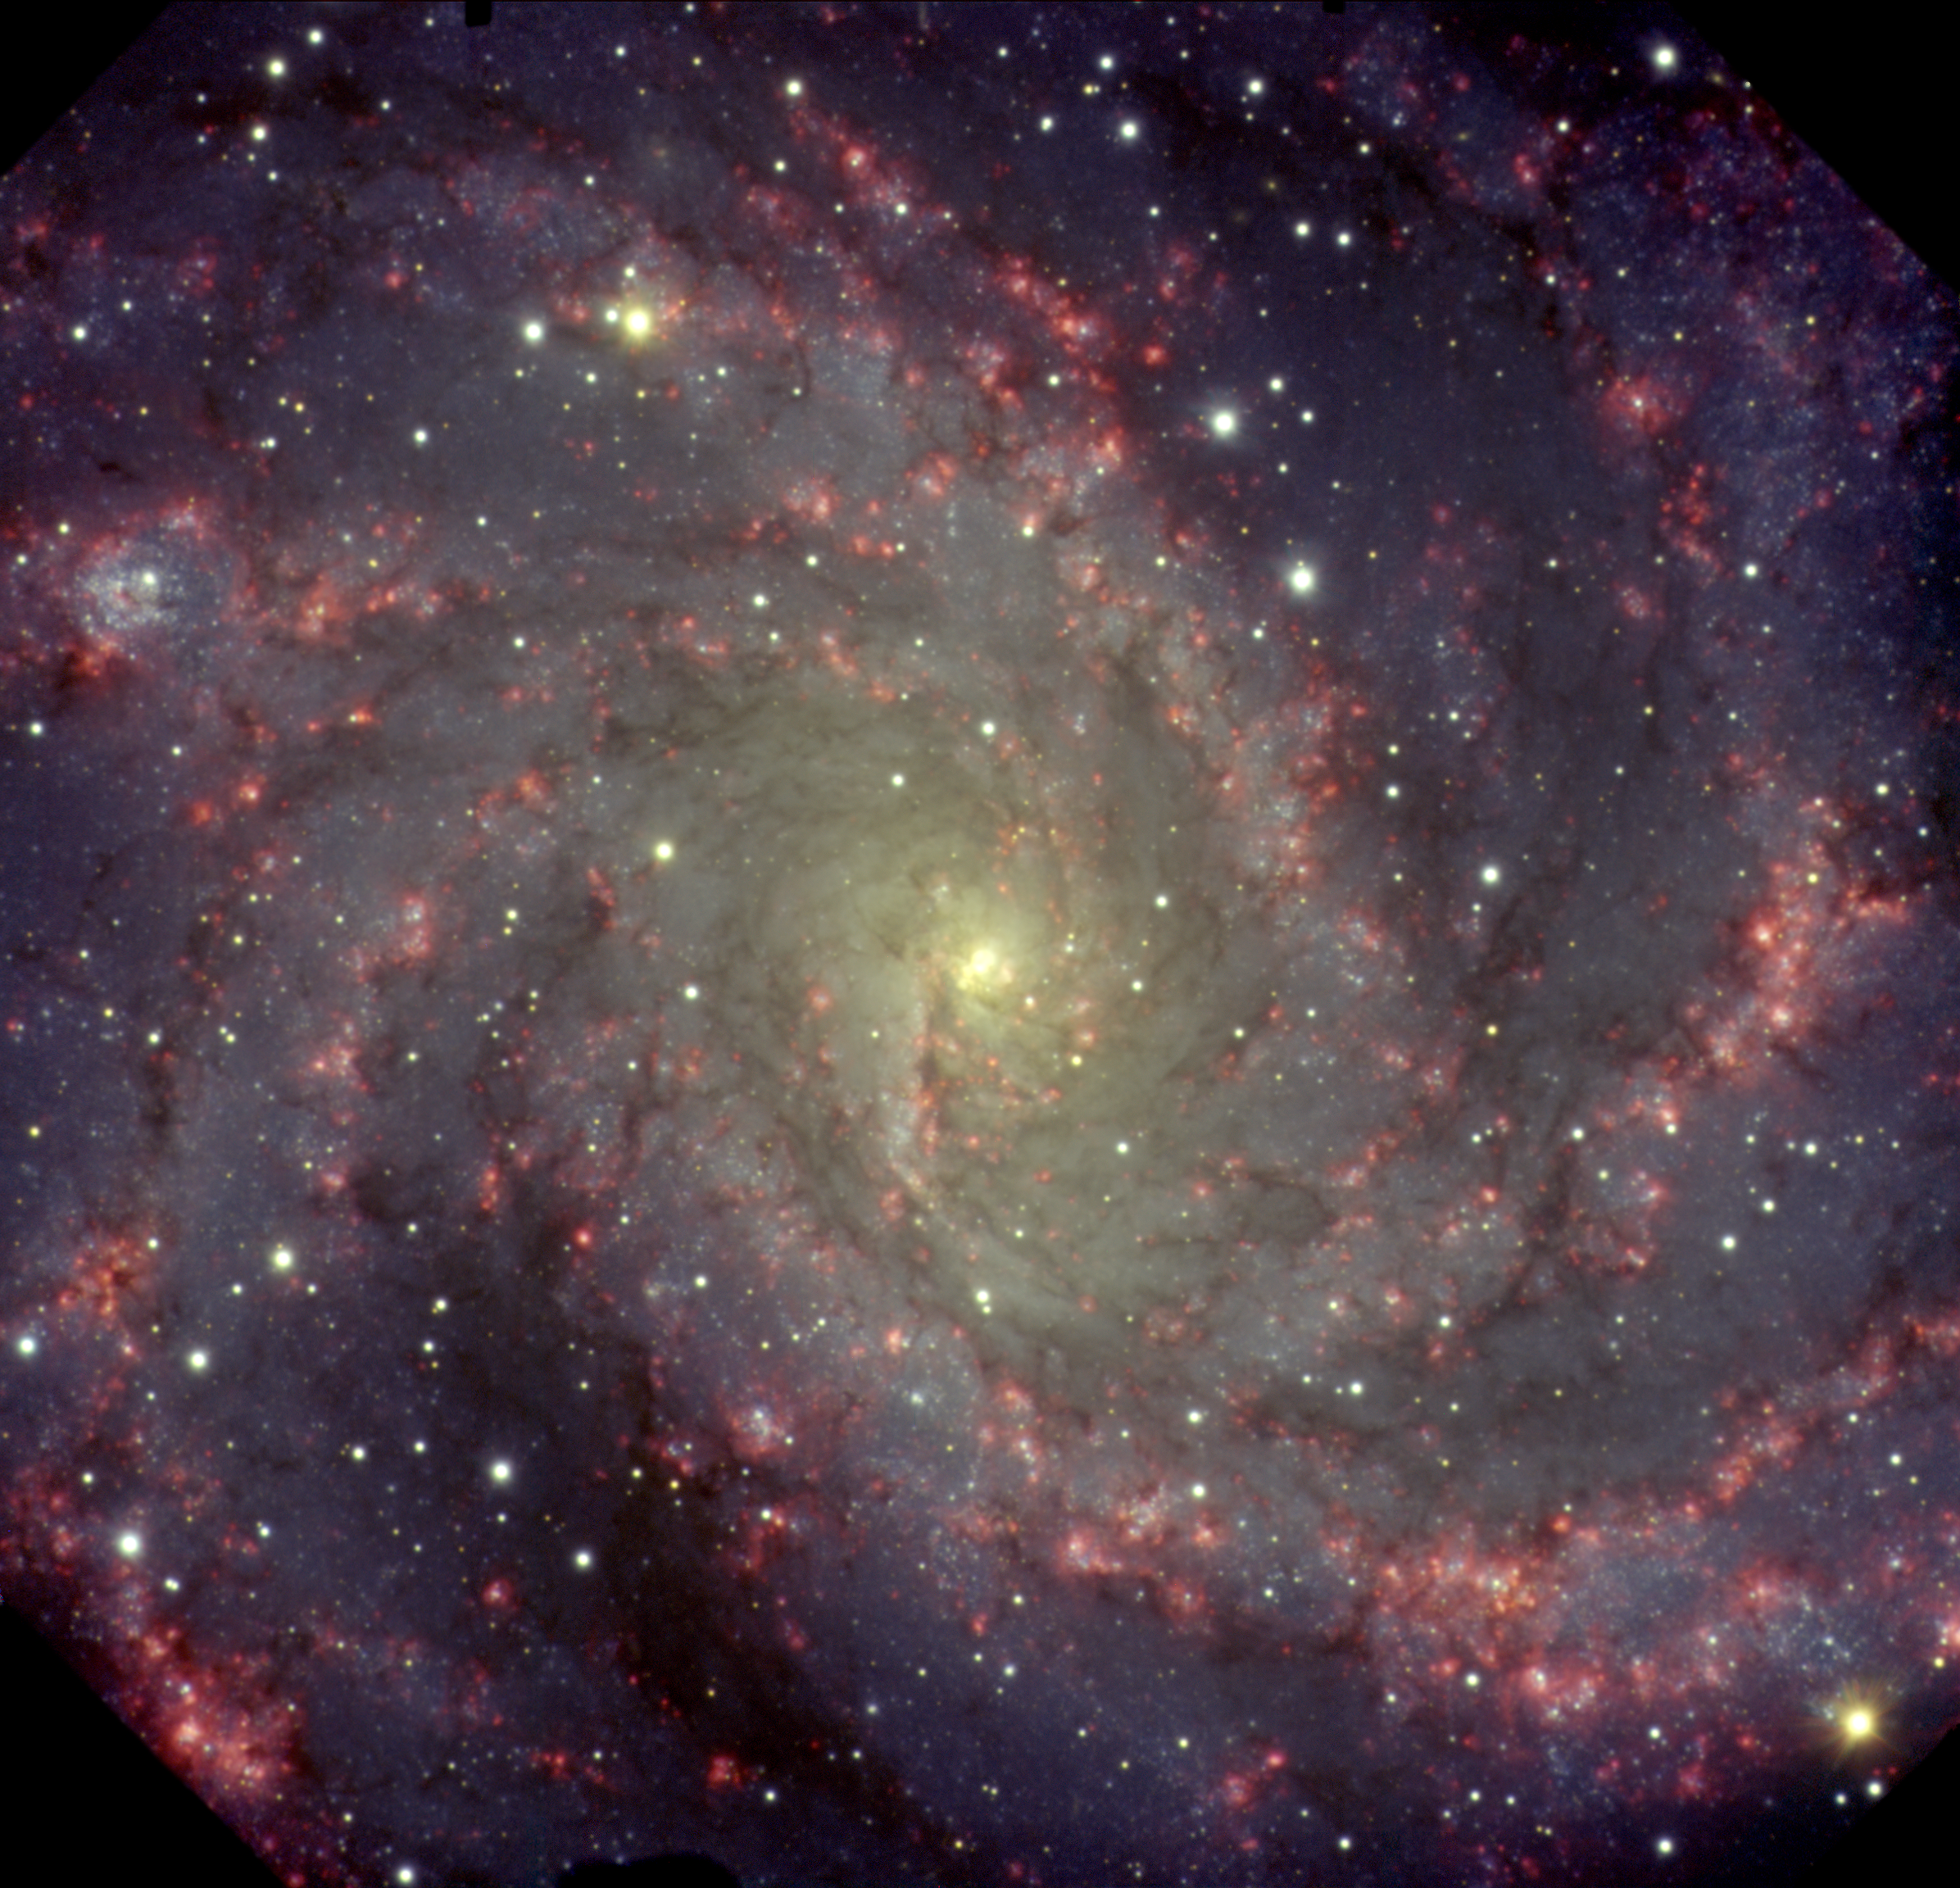

NGC 6946 “Fireworks Galaxy”

NGC6946, the “Fireworks Galaxy,” lies between 10 and 20 million light-years away on the border between the constellations of Cepheus and Cygnus, and was discovered by Sir William Herschel (1738-1822) on September 9, 1798. It continues to fascinate astronomers, who estimate that it contains about half as many stars as the Milky Way. They often use it to study and characterize the evolution of massive stars and the properties of interstellar gas. As viewed in the new Gemini optical image, we see only the “tip of the iceberg” of this galaxy. Its optical angular diameter is about 13 arcminutes, but viewed at radio wavelength at the frequency of neutral hydrogen (1420 Mhz or 21-cm line), it extends considerably more than the angular diameter of the Moon. This Gemini North Gemini Multi-Object Spectrograph (GMOS) image of NGC6946 utilizes a selective filter specifically designed to detect the radiation emanating from the starbirth regions. Additional filters help to distinguish other details in the galaxy, including clusters of massive blue stars, dust lanes, and a yellowish core where older more evolved stars dominate.

Credit: International Gemini Observatory/NOIRLab/NSF/AURA/T. Rector (University of Alaska Anchorage)